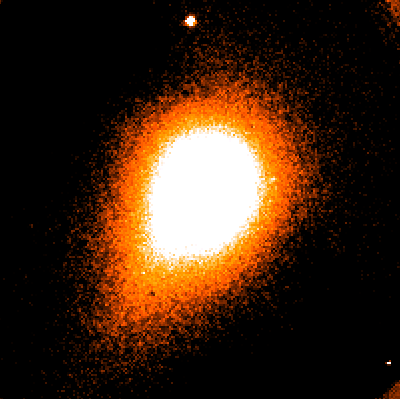

Bright comet 1995 Q1

The newly discovered, bright Comet 1995 Q1 was again observed at La Silla on the night of 18 - 19 August 1995.

A 15-minute exposure was made with the ESO Schmidt telescope by G. Pizarro and J.L Beuzit. CCD observations with the Dutch 0.91-m telescope (observer Stefano Benetti) in various standard bands (e.g., V, B and R) showed an almost round inner coma with no obvious features and a central condensation with a width of about 6 arcseconds.

There was also an extension towards the tail in outer coma. Infrared images in the J, H and K passbands were obtained with the IRAC2 camera at the MPI/ESO 2.2-m telescope (observer Patrice Bouchet). A K-image is shown here in a false-colour reproduction. The width of the frame is 3.2 arcminutes and the coma measures about 2 arcminutes across. North is up and east is to the left.

On this and all other infrared images it is seemingly featureless and extended in the tail direction. The orbit of Comet 1995 Q1 has not yet been securely established and it is therefore not yet possible to predict its future visibility. The comet is now moving towards North (in the direction of the Sun) at a rate of about 1 degree per day. On August 19.0 (UT), the approximate position was R.A. = 11 hours 04.9 minutes; Decl. = -12 degrees 26 arcminutes (2000.0), that is in the constellation of Crater.

Credit: ESO